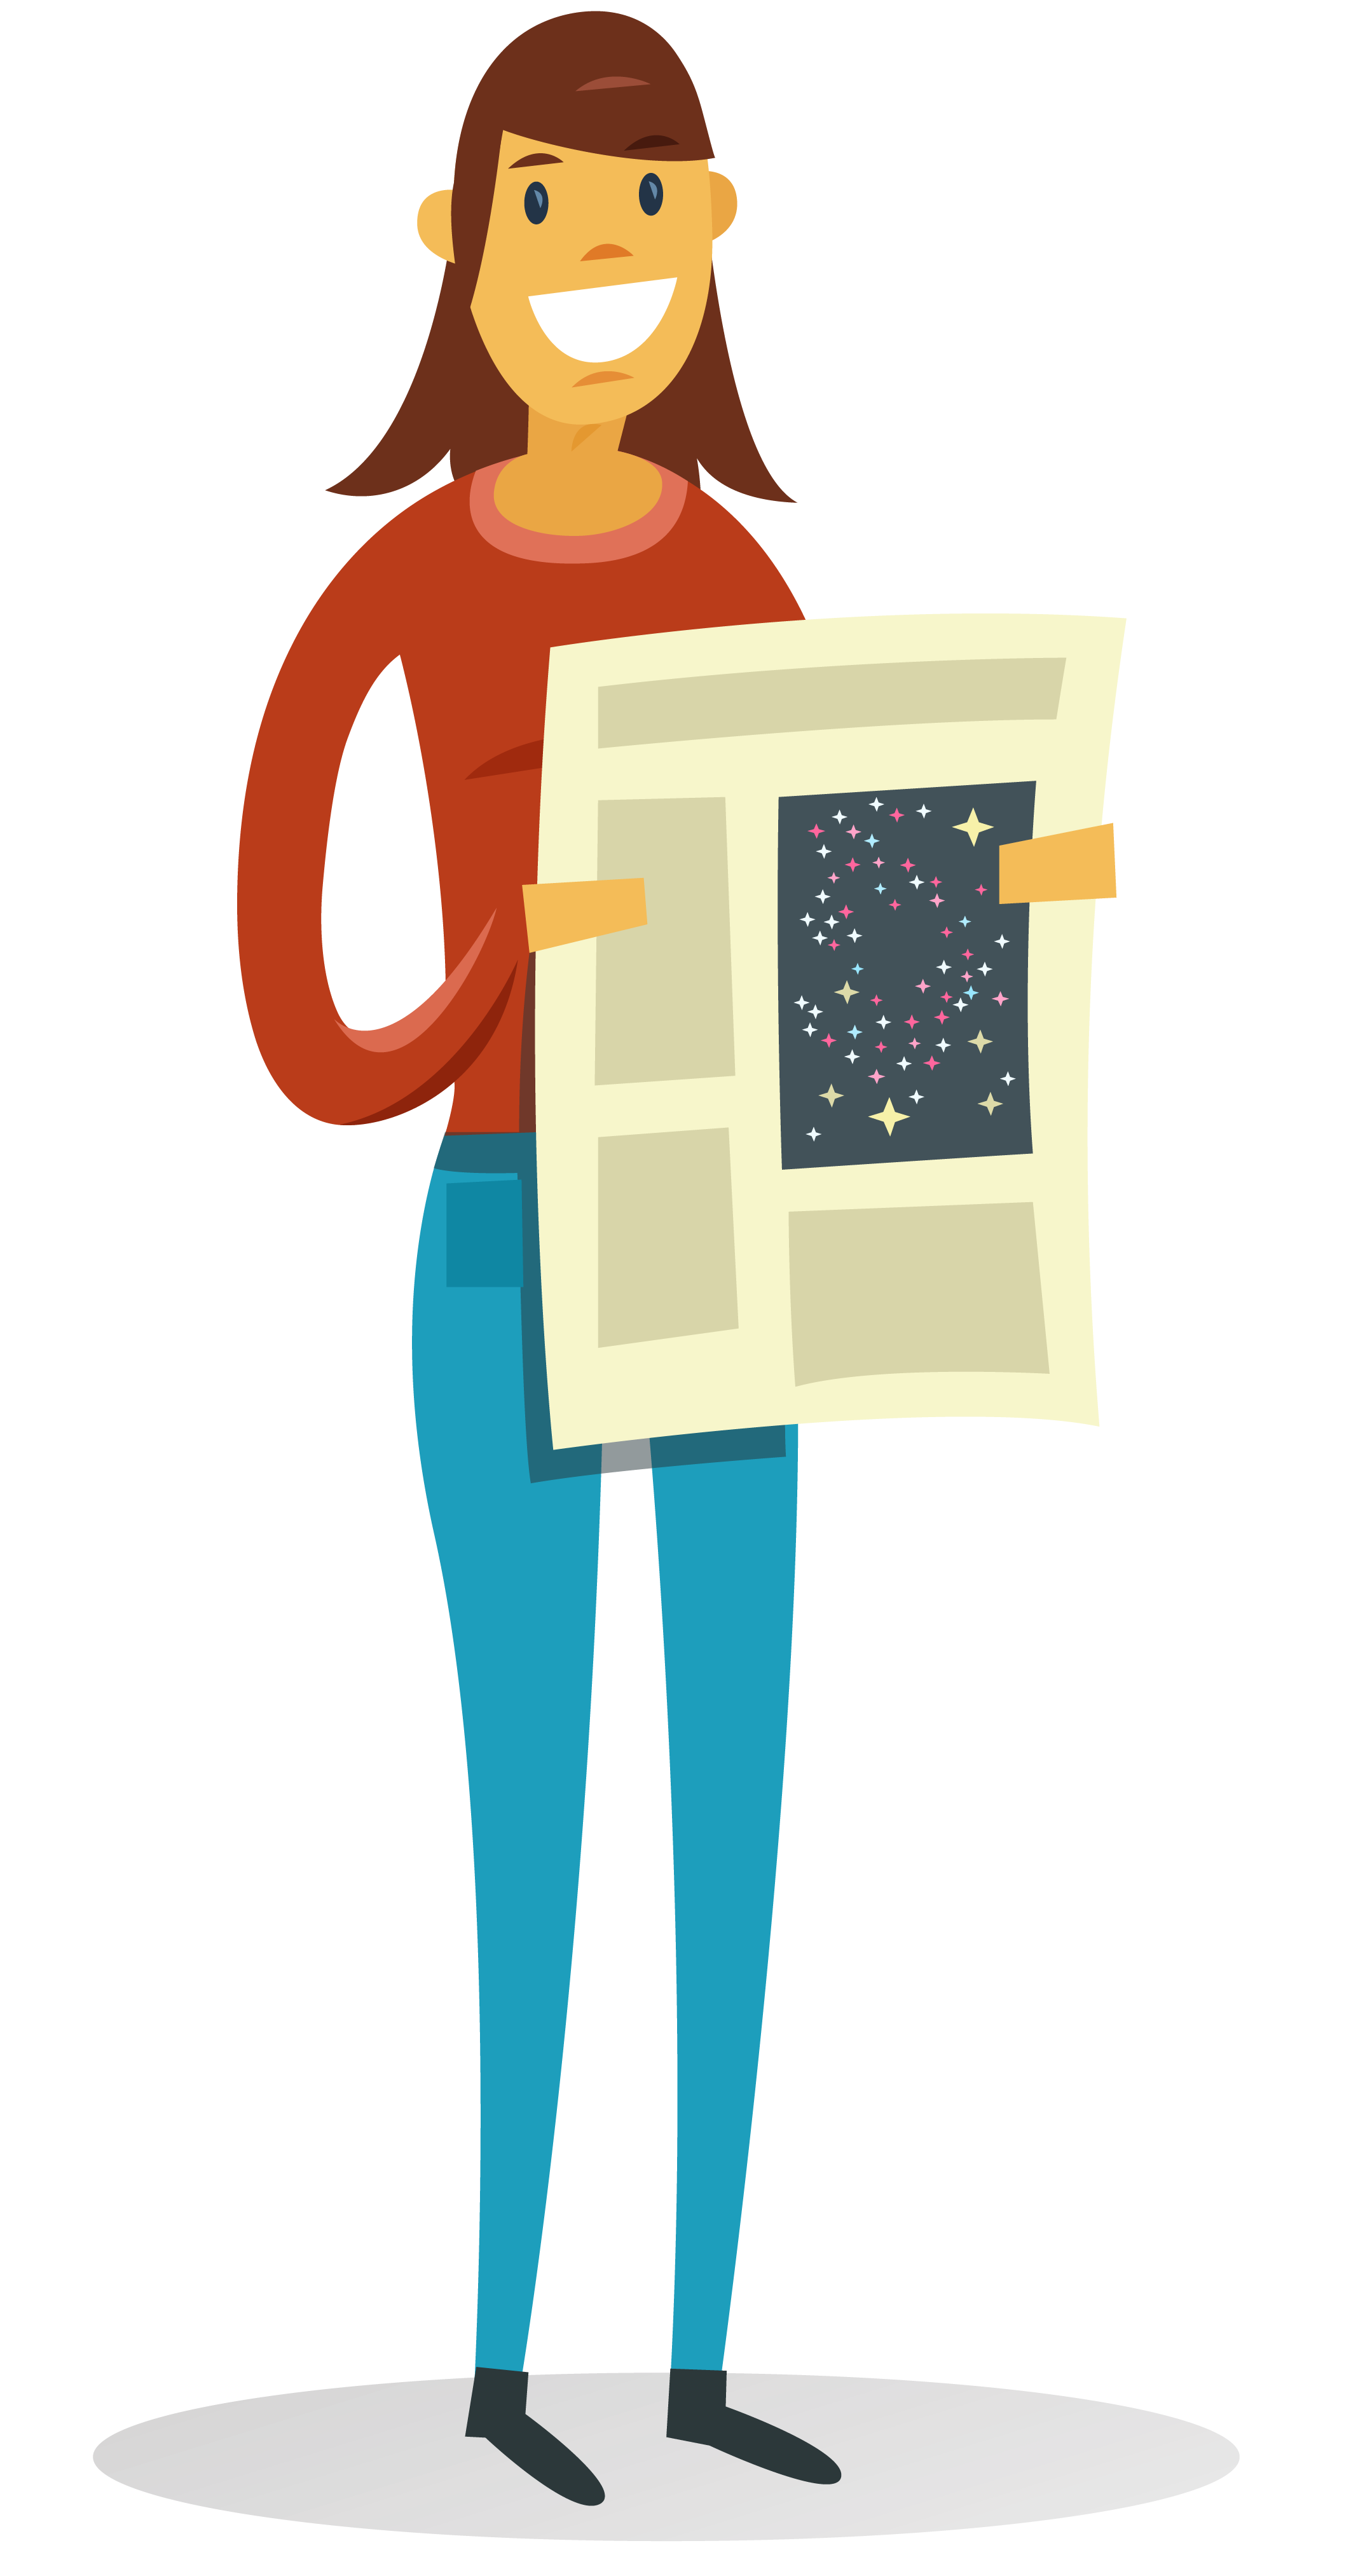

How to participate in astronomy research

This illustration is part of the IAU Theme "How to participate in astronomy research"

Credit: IAU/Alex Mathers (alexmathers.net)